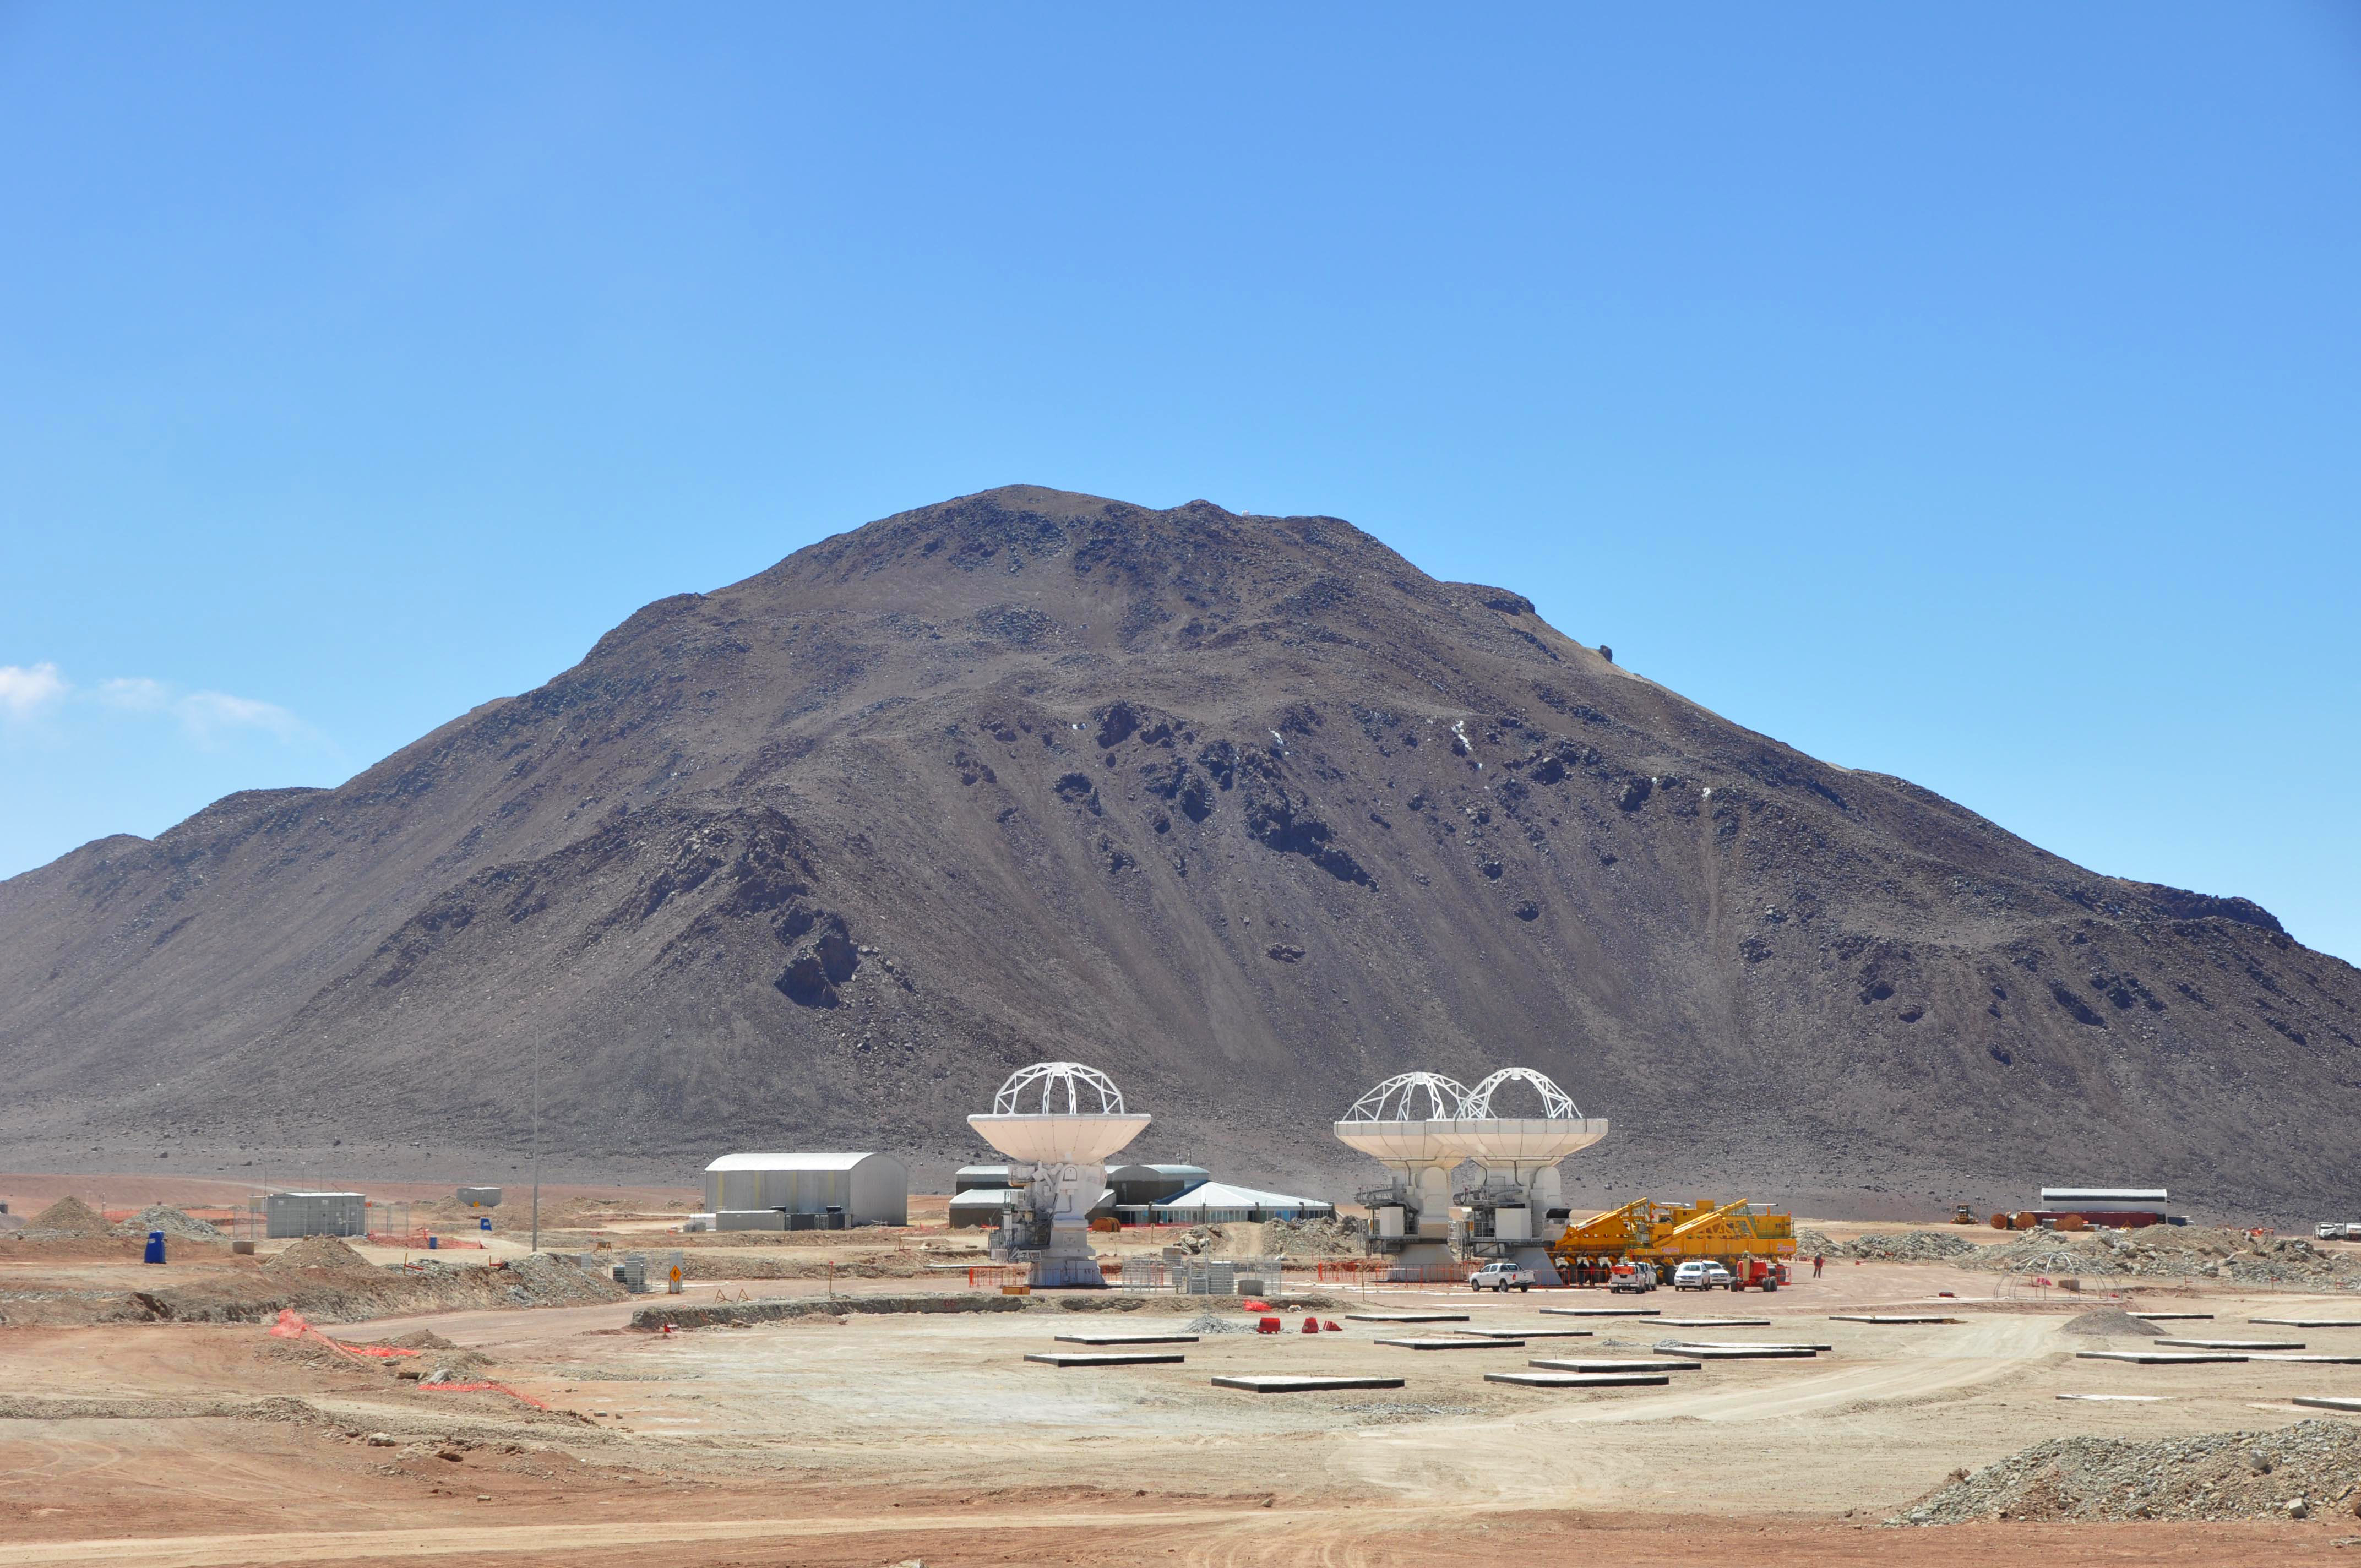

Three ALMA antennas close together on Chajnantor

At the end of March 2010, the three antennas already positioned on Chajnantor were moved to a new location at the centre of the site, using the antenna stations that will eventually form the Atacama Compact Array. This enables the Commissioning and Science Verification team to put the antennas close together, which is essential for some of the critical tests of the antenna performance and the stability of the system.

Credit: ALMA (ESO/NAOJ/NRAO)/S. Cabezón (NRAO)